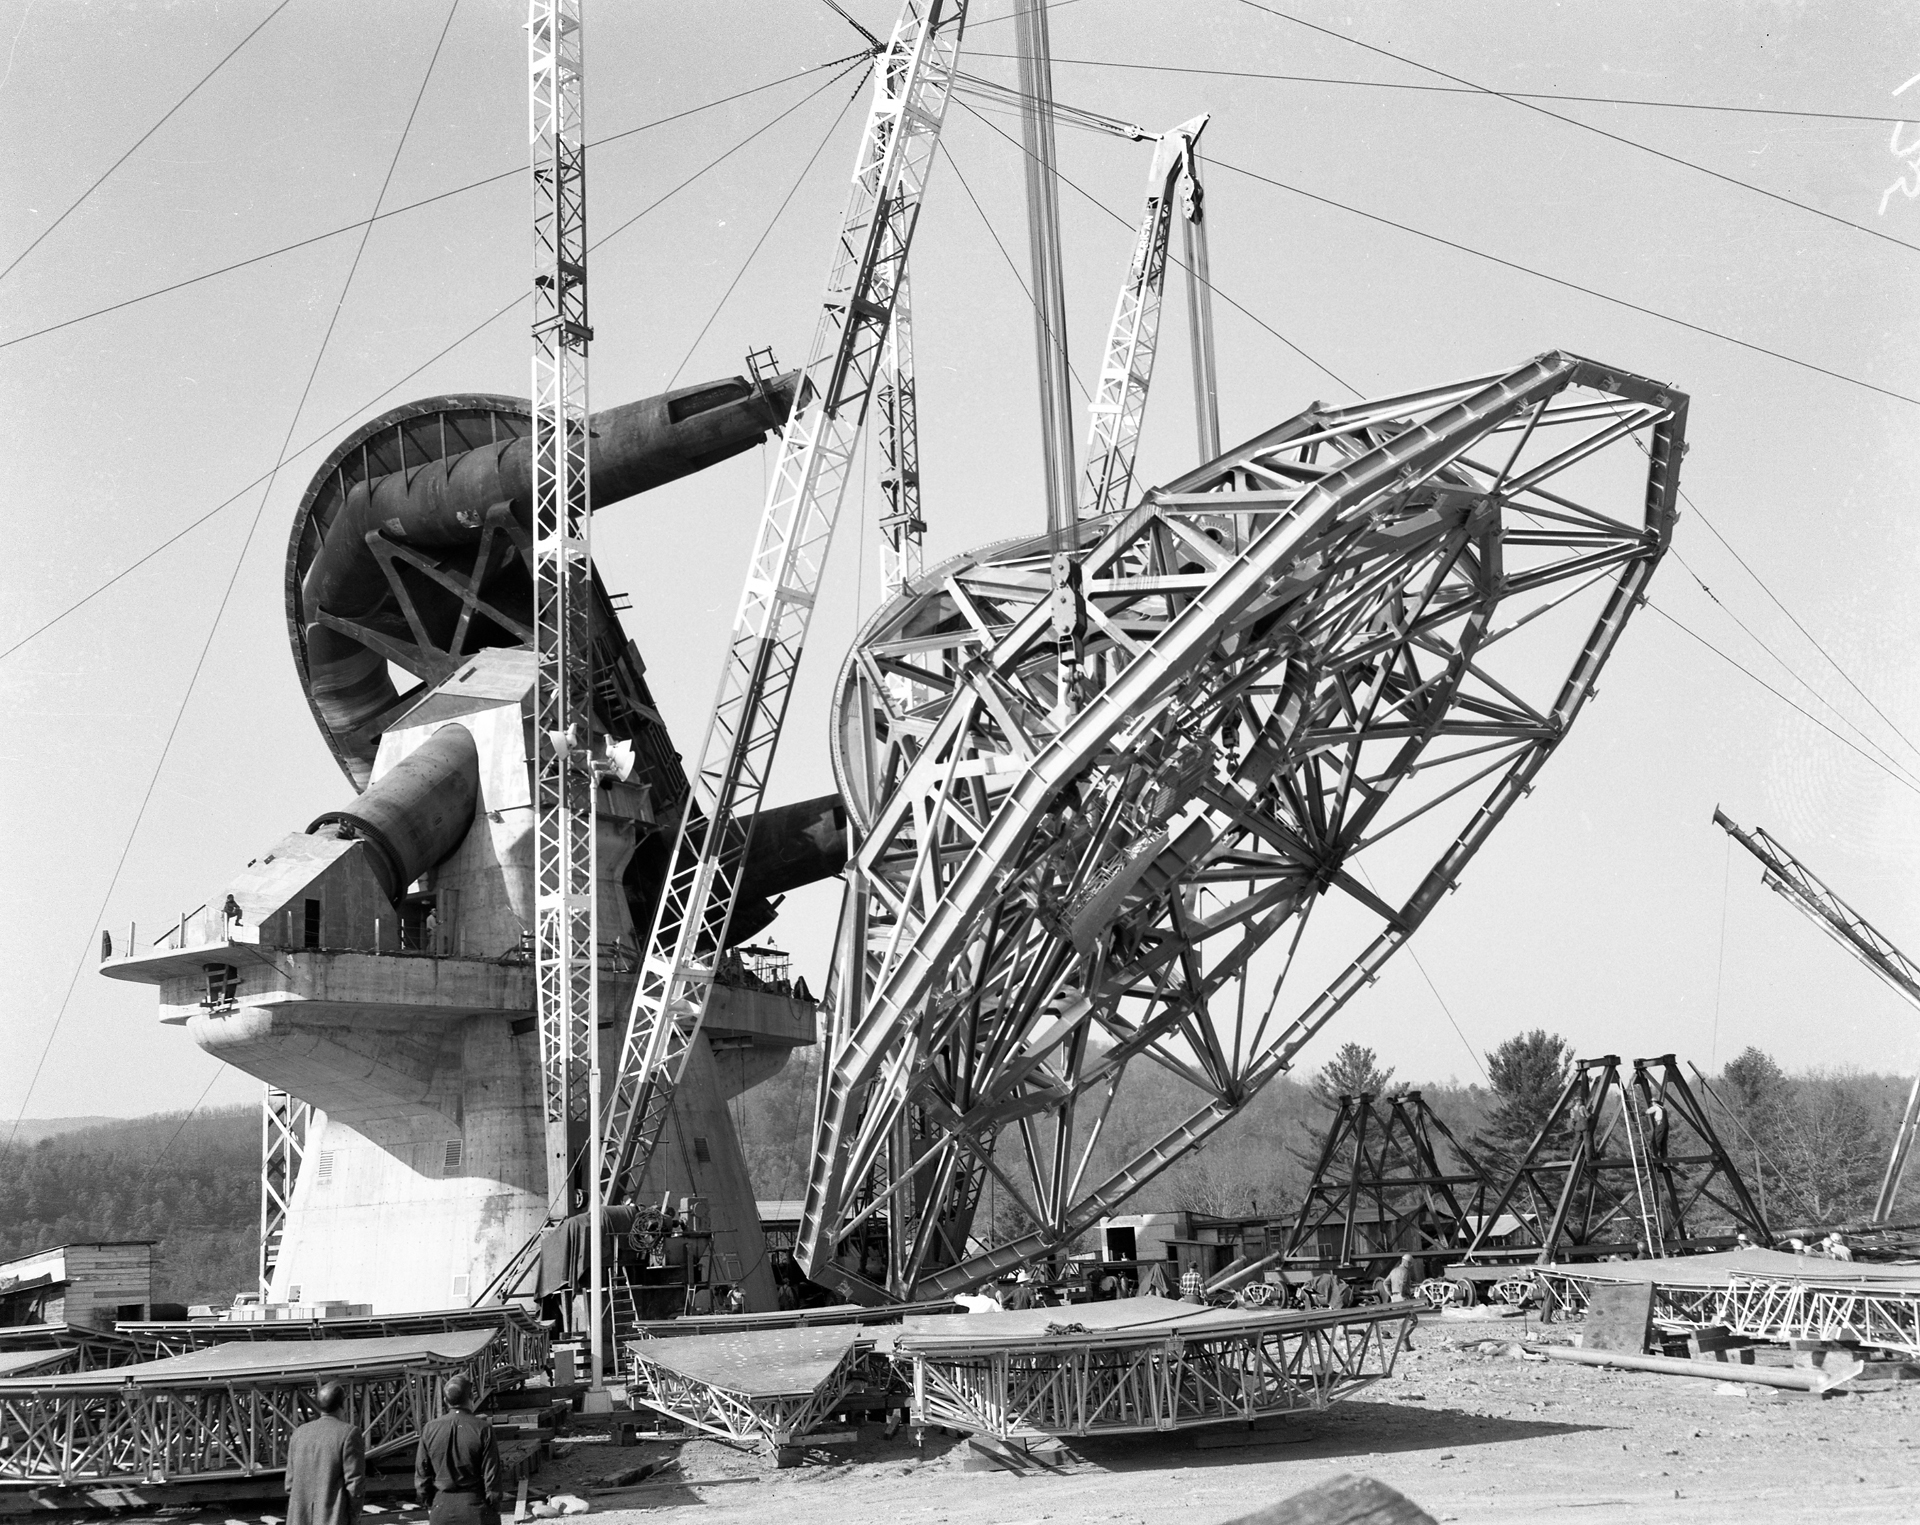

Tricky Lift

Erection of the 266-ton dish superstructure (BUS) for the 140-foot (43-meter) telescope in Green Bank, West Virginia in November, 1964. At one point the cranes and derricks gave out, dropping the BUS to the ground. It withstood the impact without damage, and the lift continued six days later with a necessary change to the crane arrangement. After this photo was taken, the BUS was pin-wheeled to bring the declination axis shaft (the bulge at the back of the BUS) directly on its yoke arm bearings (the black C-shaped structure). In the foreground are some of the 60 surface panel sections designed and manufactured by the D. S. Kennedy Company Division of Electronic Specialties. In the background is the focal feed support on its side, ready to be erected after the panels.

Credit: NRAO/AUI/NSF